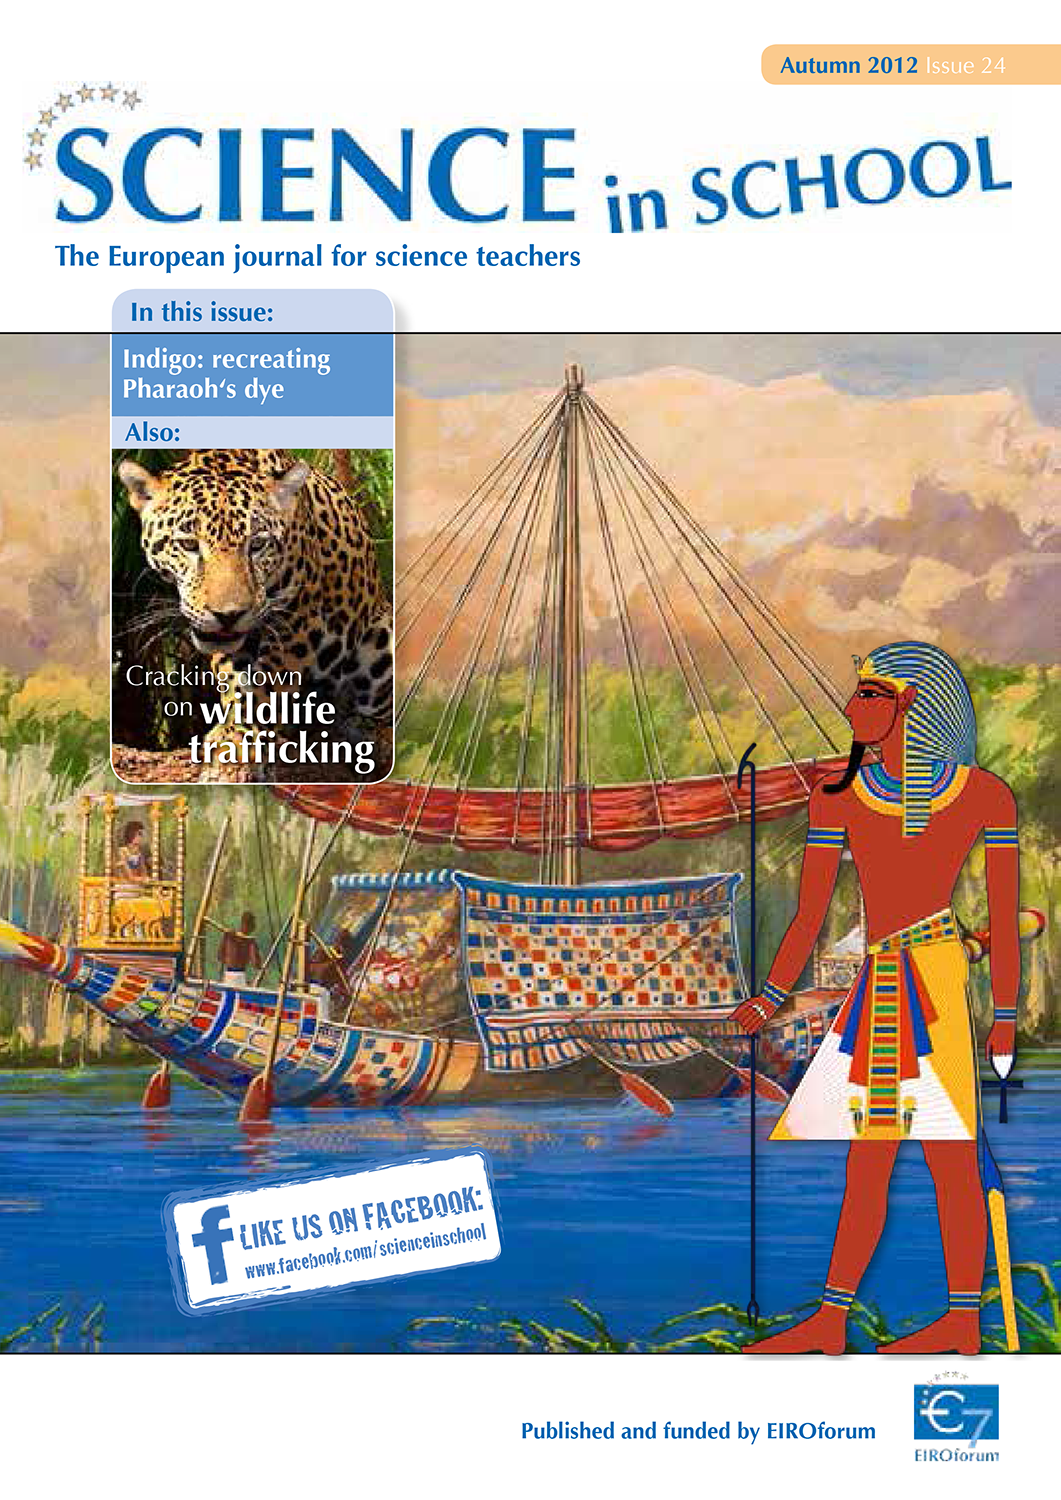

Science in School — Issue 24 — Autumn 2012

Science in School aims to promote inspiring science teaching by encouraging communication between teachers, scientists, and everyone else involved in European science education. It is published by EIROforum, a collaboration between eight European intergovernmental scientific research organisations, of which ESO is a member. The journal addresses science teaching both across Europe and across disciplines: highlighting the best in teaching and cutting-edge research.

Read more about Science in School at: http://www.scienceinschool.org/
Read this issue online at: http://www.scienceinschool.org/2012/issue24

Credit: Science in School